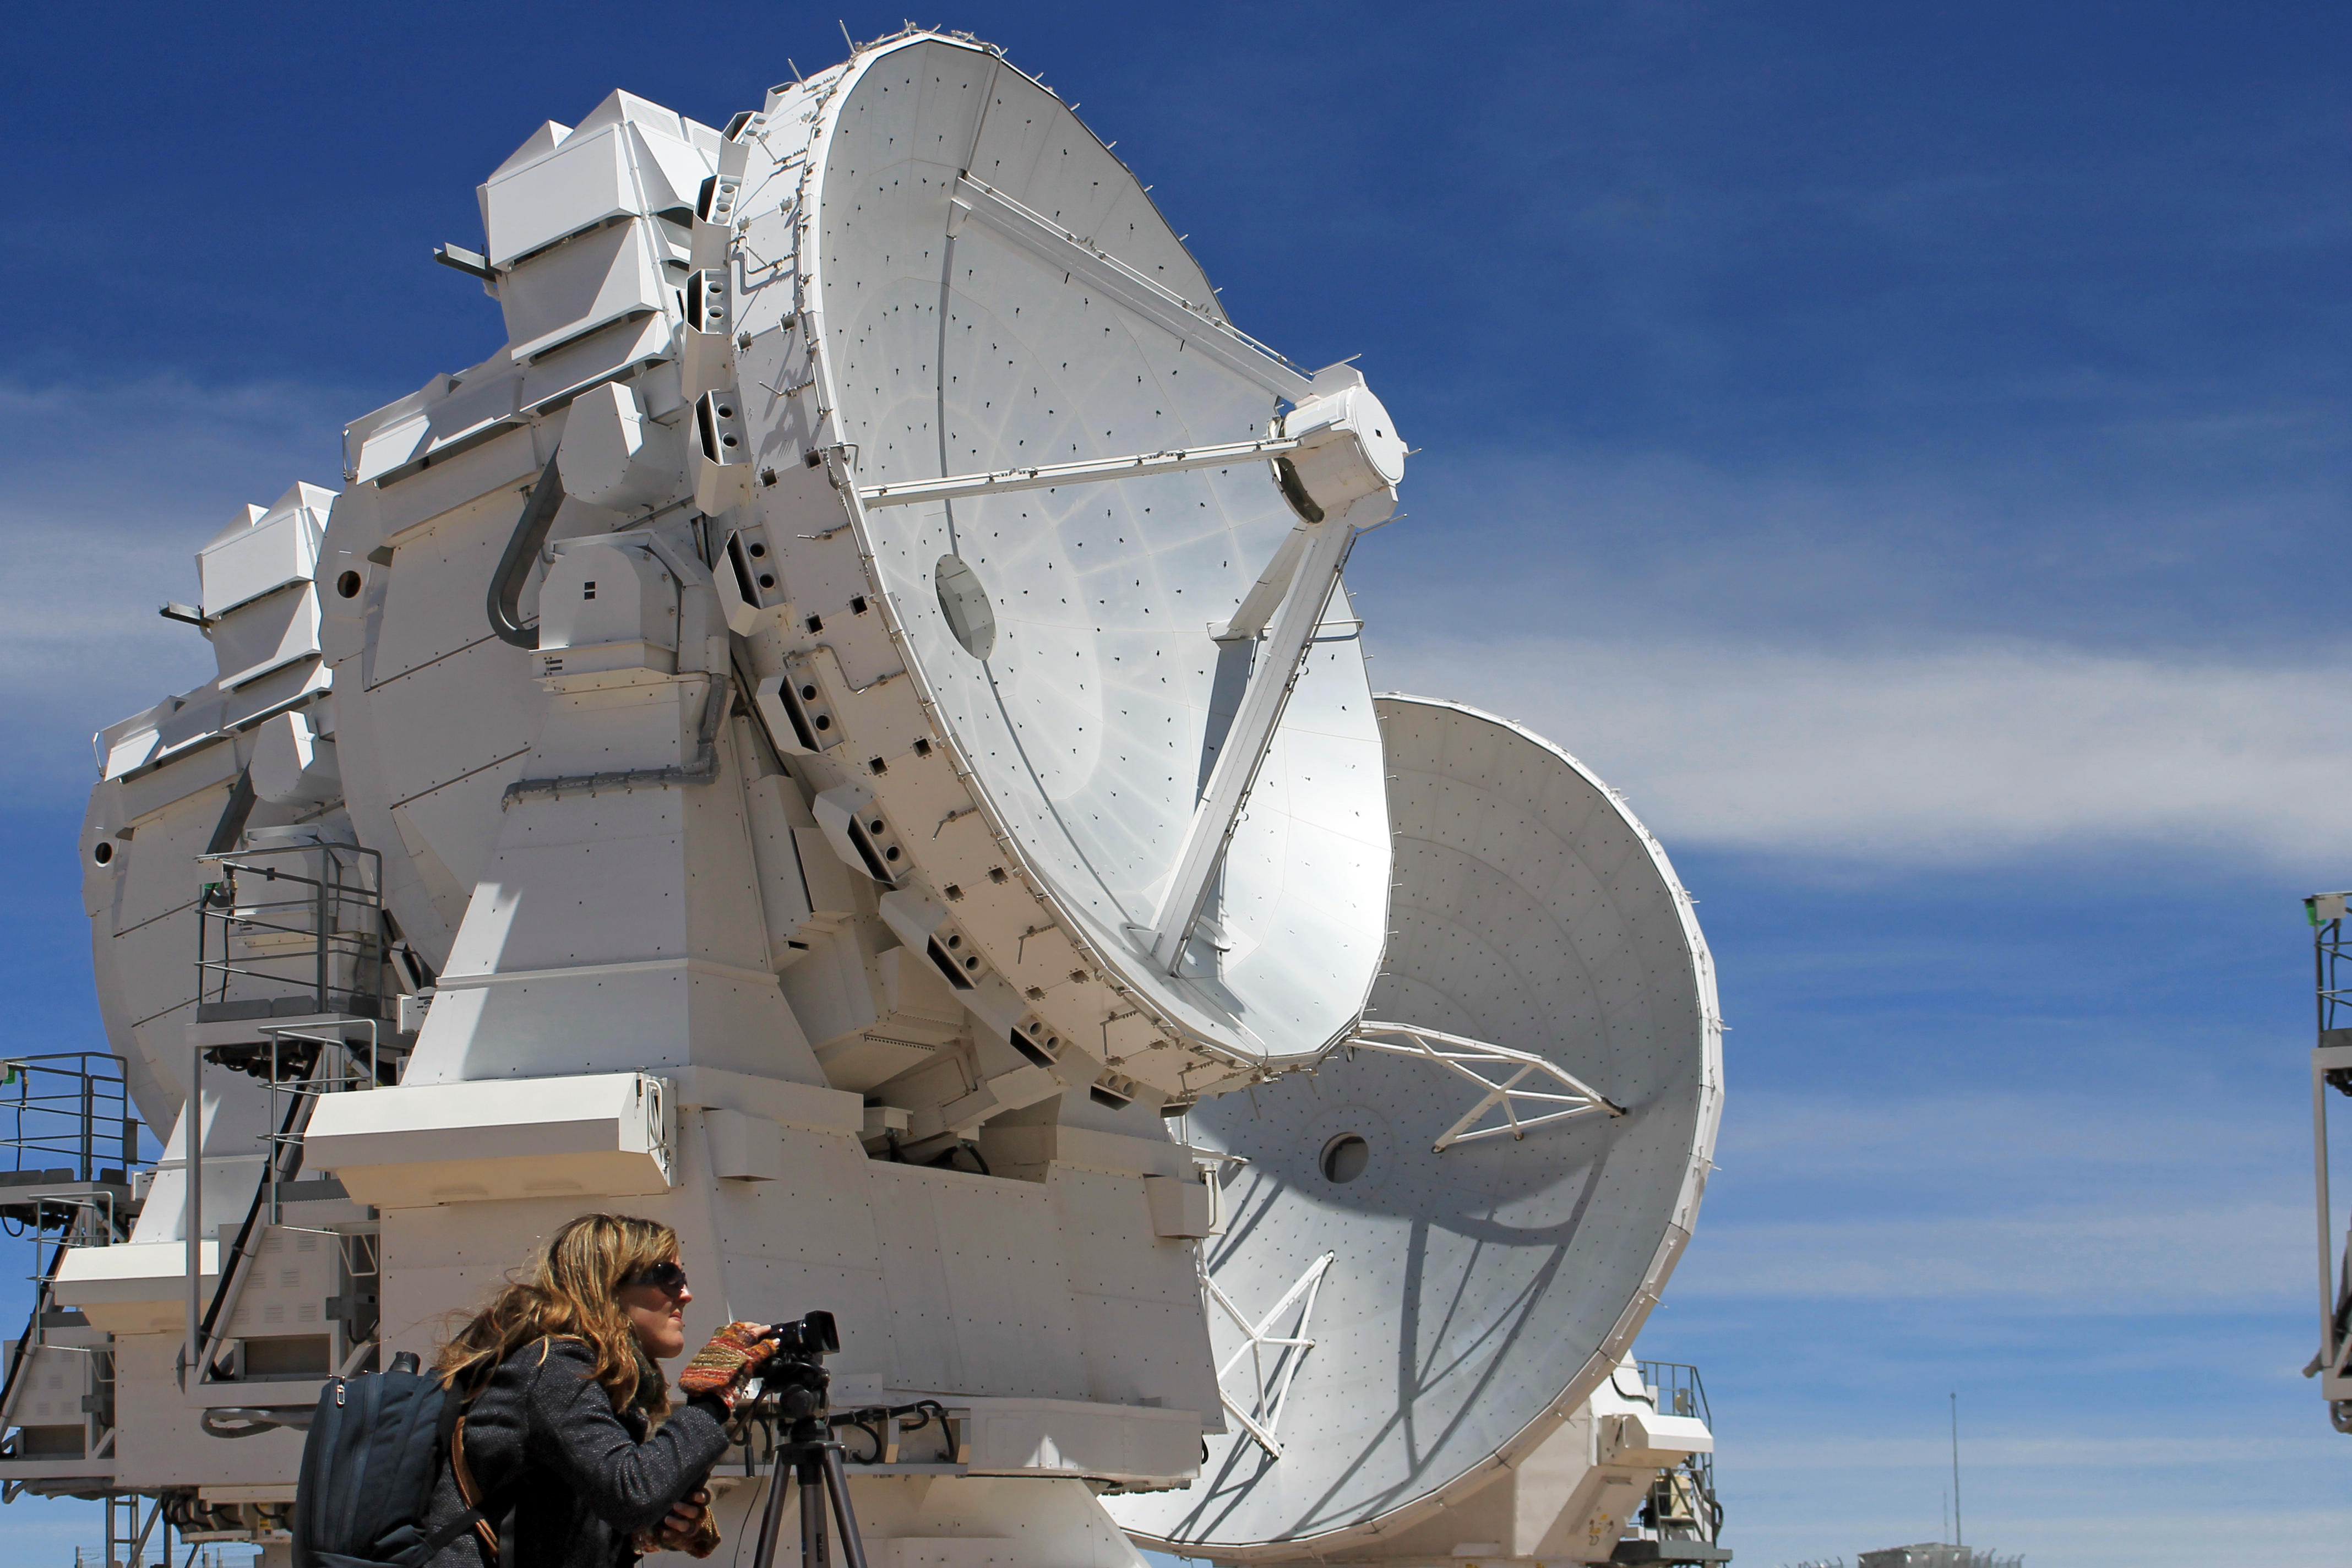

ALMA antennae

Picture taken at the inauguration of the Atacama Large Millimeter/sub-millimeter Array (ALMA).

ALMA is an astronomical interferometer of radio telescopes in the Atacama desert of northern Chile.

Credit: ESO